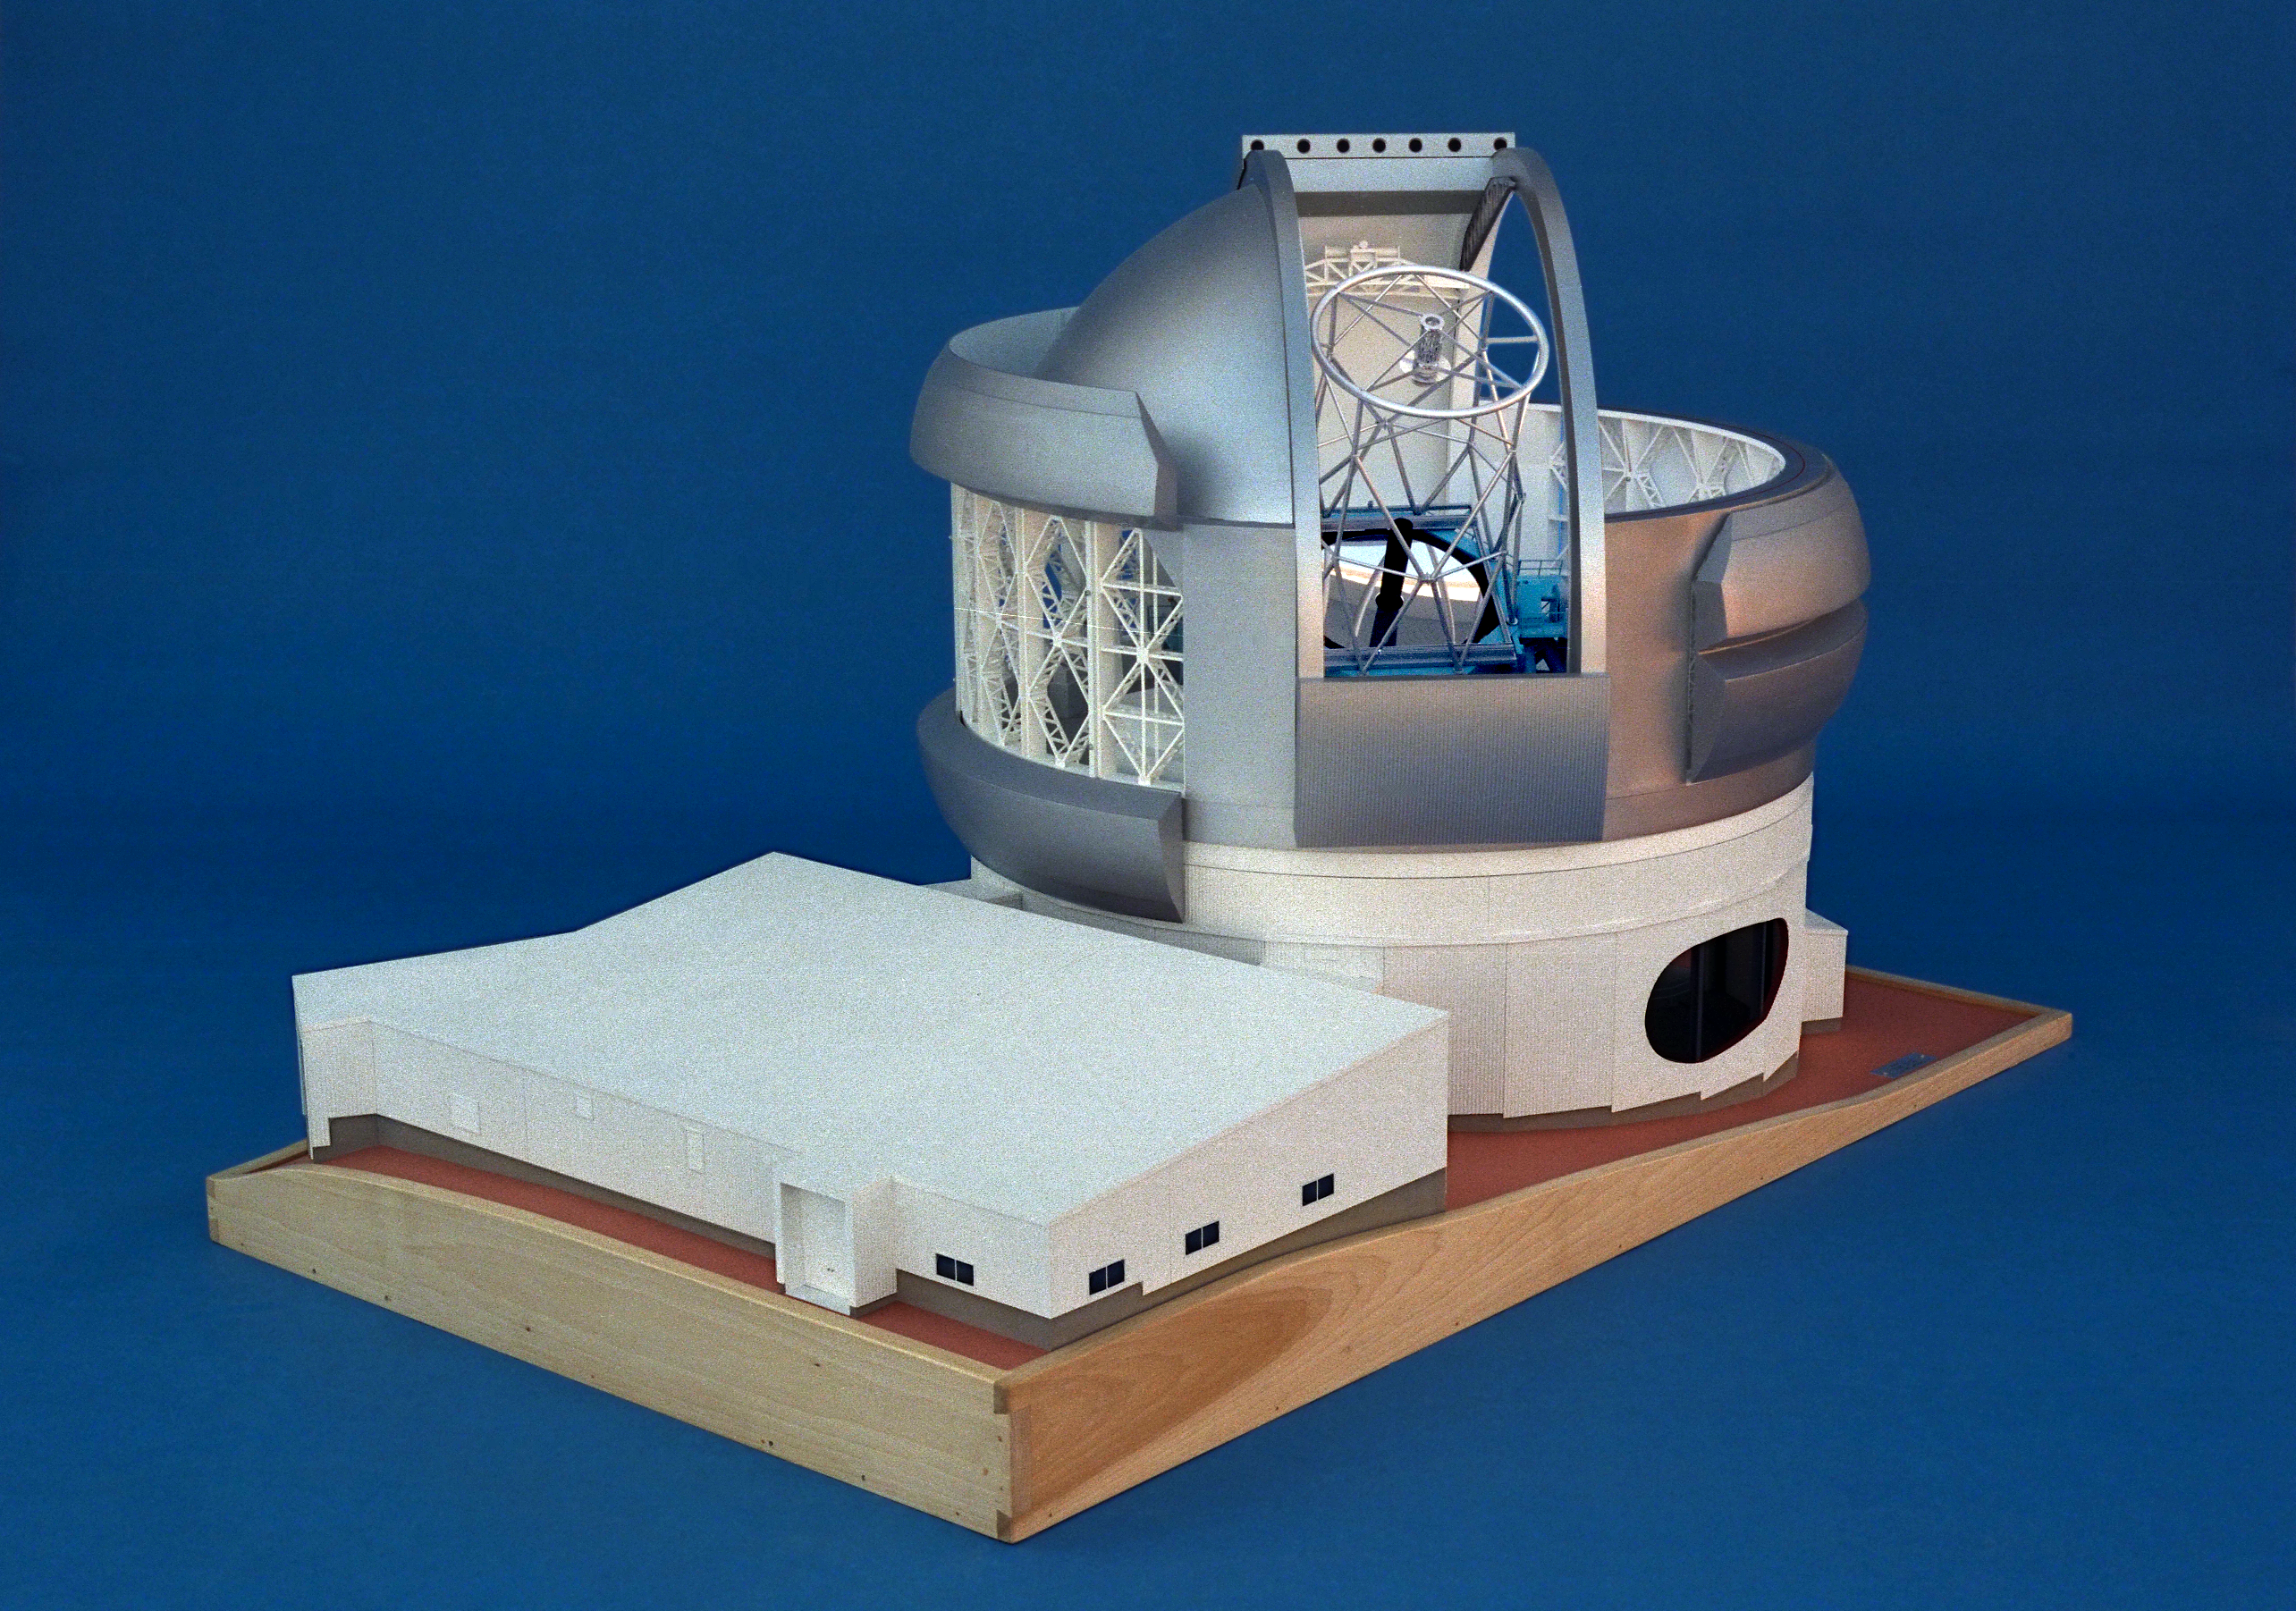

Model of 8-meter telescope

A Canadian model of one of the Gemini 8-meter telescopes, showing the exterior of the dome and the support building.

Credit: NOIRLab/NSF/AURA